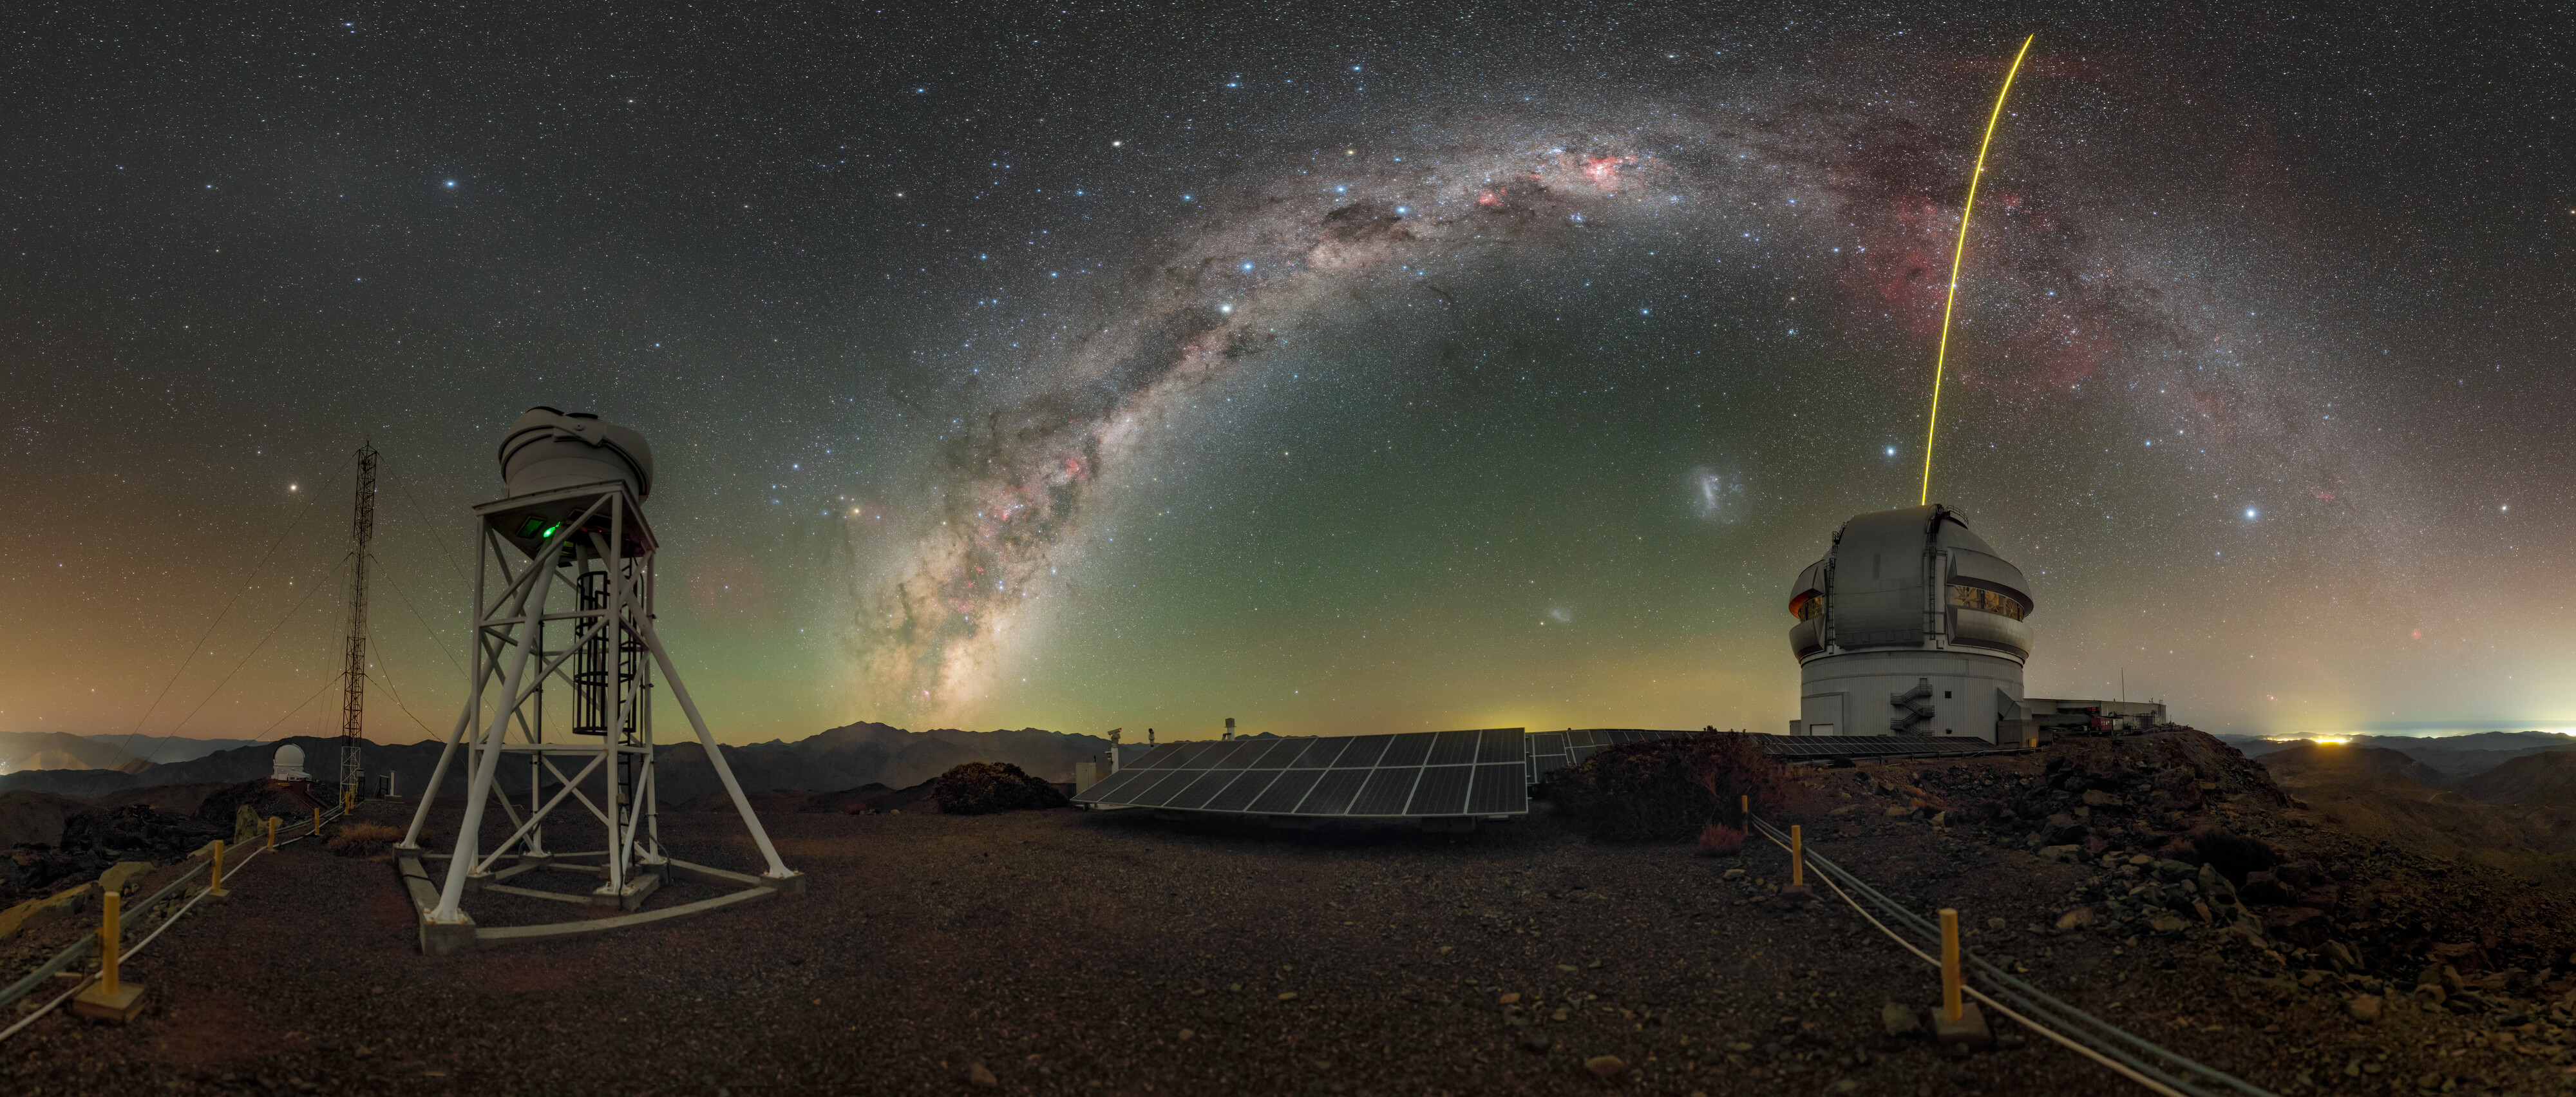

‘Seeing’ atop Cerro Pachón

The star-filled Milky Way arches over Cerro Pachón in this Image of the Week, the sky alight with the spectacular green, orange, and purple airglow of Earth's upper atmosphere. On the right is Gemini South, one half of the International Gemini Observatory, supported in part by the U.S. National Science Foundation and operated by NSF NOIRLab, while on the left atop the structure is the DIMM3 Seeing Monitor. Both Gemini South and the DIMM3 Seeing Monitor are perched at an altitude of 8980 feet (2737 meters) in the mountains of Chile. This high location is known for its dry, stable air, and provides the excellent ‘seeing’ conditions needed to make high-quality observations. However, even in the best conditions, the turbulent atmosphere will still distort the data. That’s where the DIMM3 Seeing Monitor (and the two other DIMM monitors at Cerro Pachón) come in. A Differential Image Motion Monitor (DIMM) is a small telescope that uses the characteristics of light waves to measure how much the atmosphere is distorting the stars above. This measurement is then used to sharpen other observations at other telescopes that were made at the same time, and help users of Gemini South and other telescopes on Cerro Pachón optimize their observations and use of valuable telescope time.

You can find this photo in an extended view here and in a fulldome view here.

Credit: International Gemini Observatory/NOIRLab/NSF/AURA/P. Horálek (Institute of Physics in Opava)